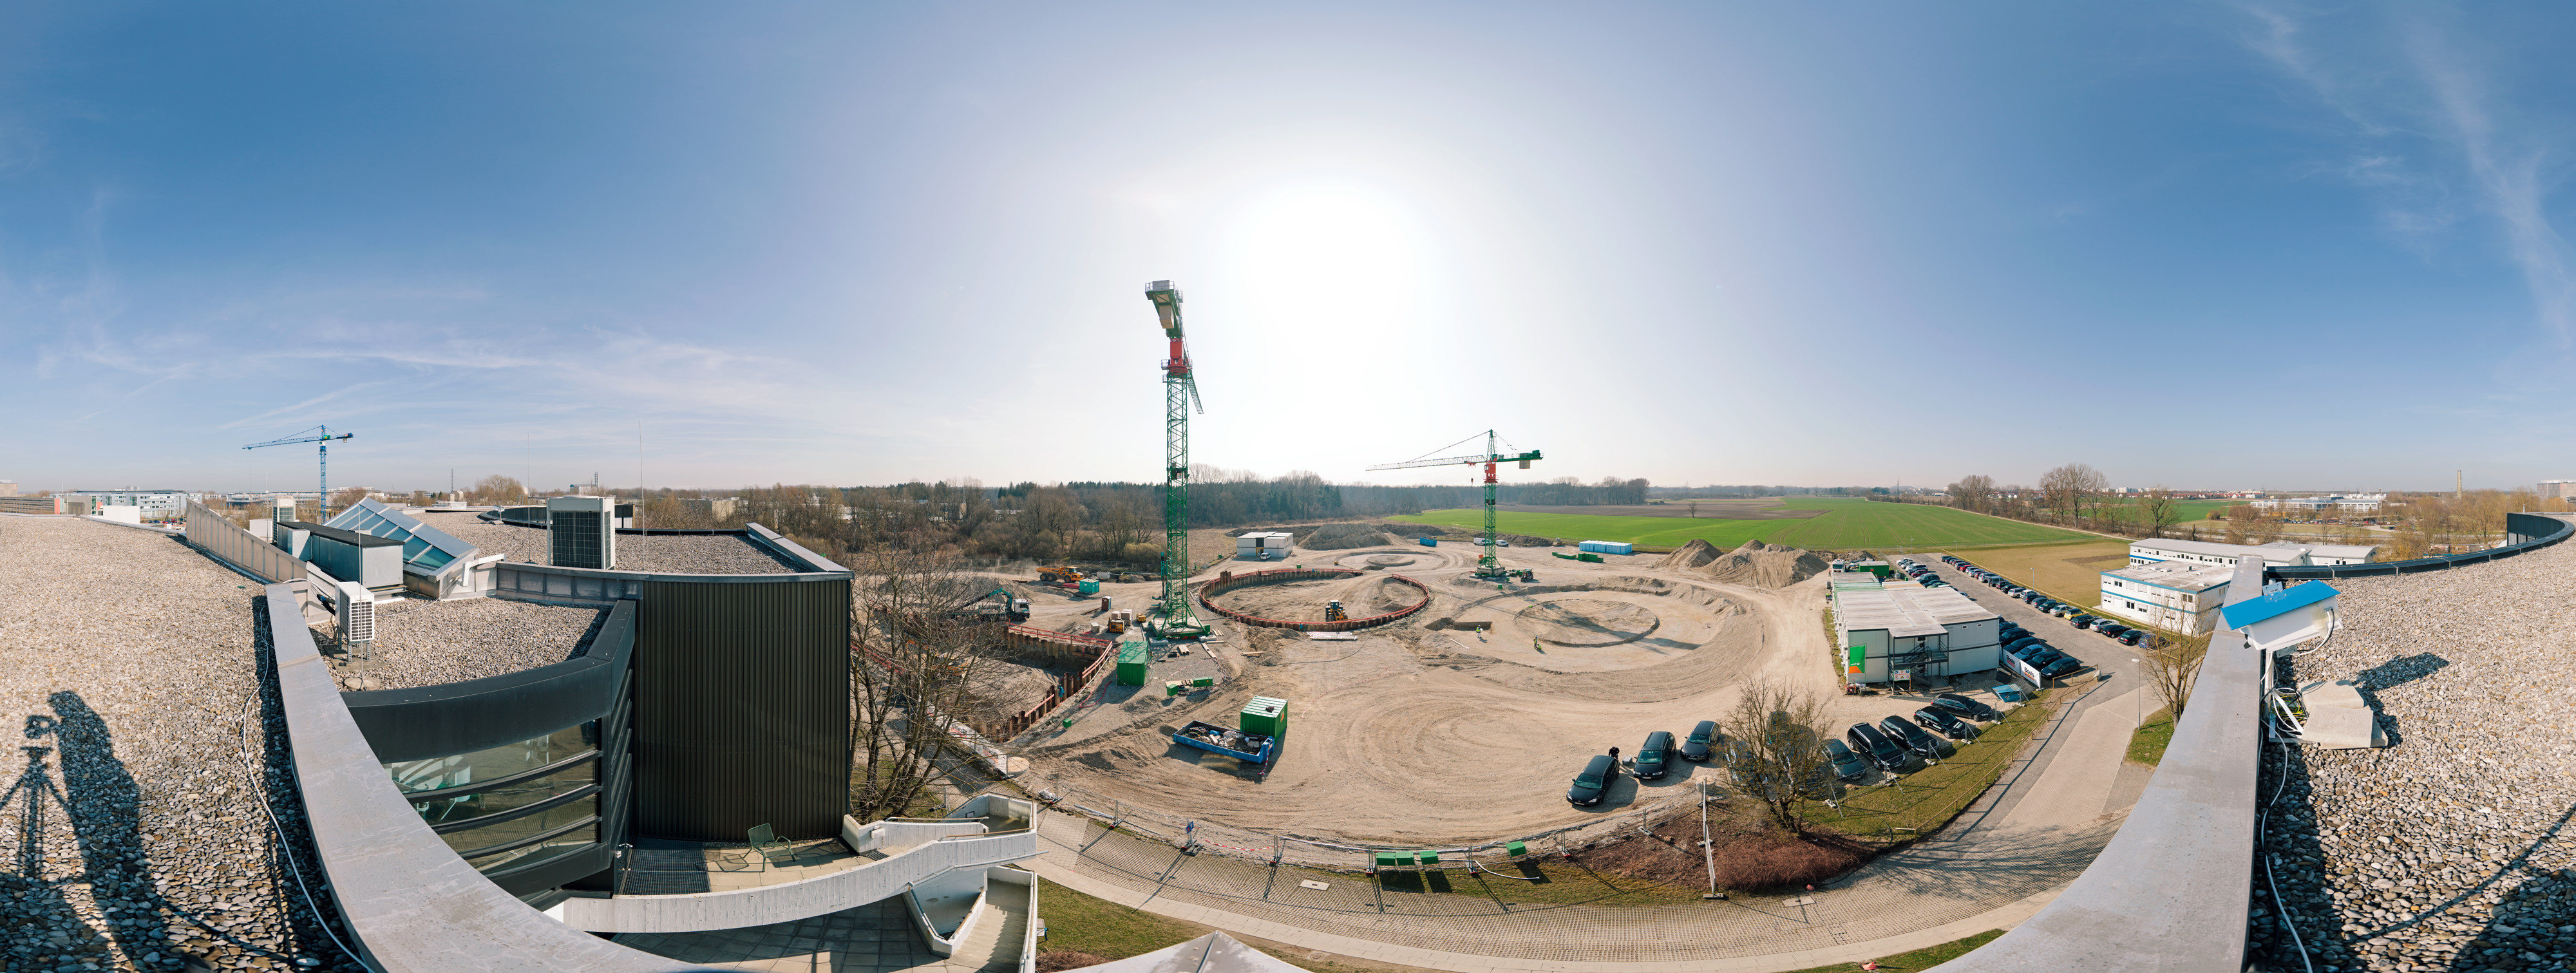

ESO Headquarters Extension under construction

This 360 degree panorama shows the construction work on ESO’s extension of its Headquarters in Garching, Germany in March 2012. As the general planner, Auer+Weber established the architectural design and complete construction planning for the general contractor Bam Deutschland AG that is building the extension. This innovative building will help to house the growing number of Garching staff, and be the cradle of the technological innovations needed for ESO’s ambitious projects such as the European Extremely Large Telescope.

Credit: ESO